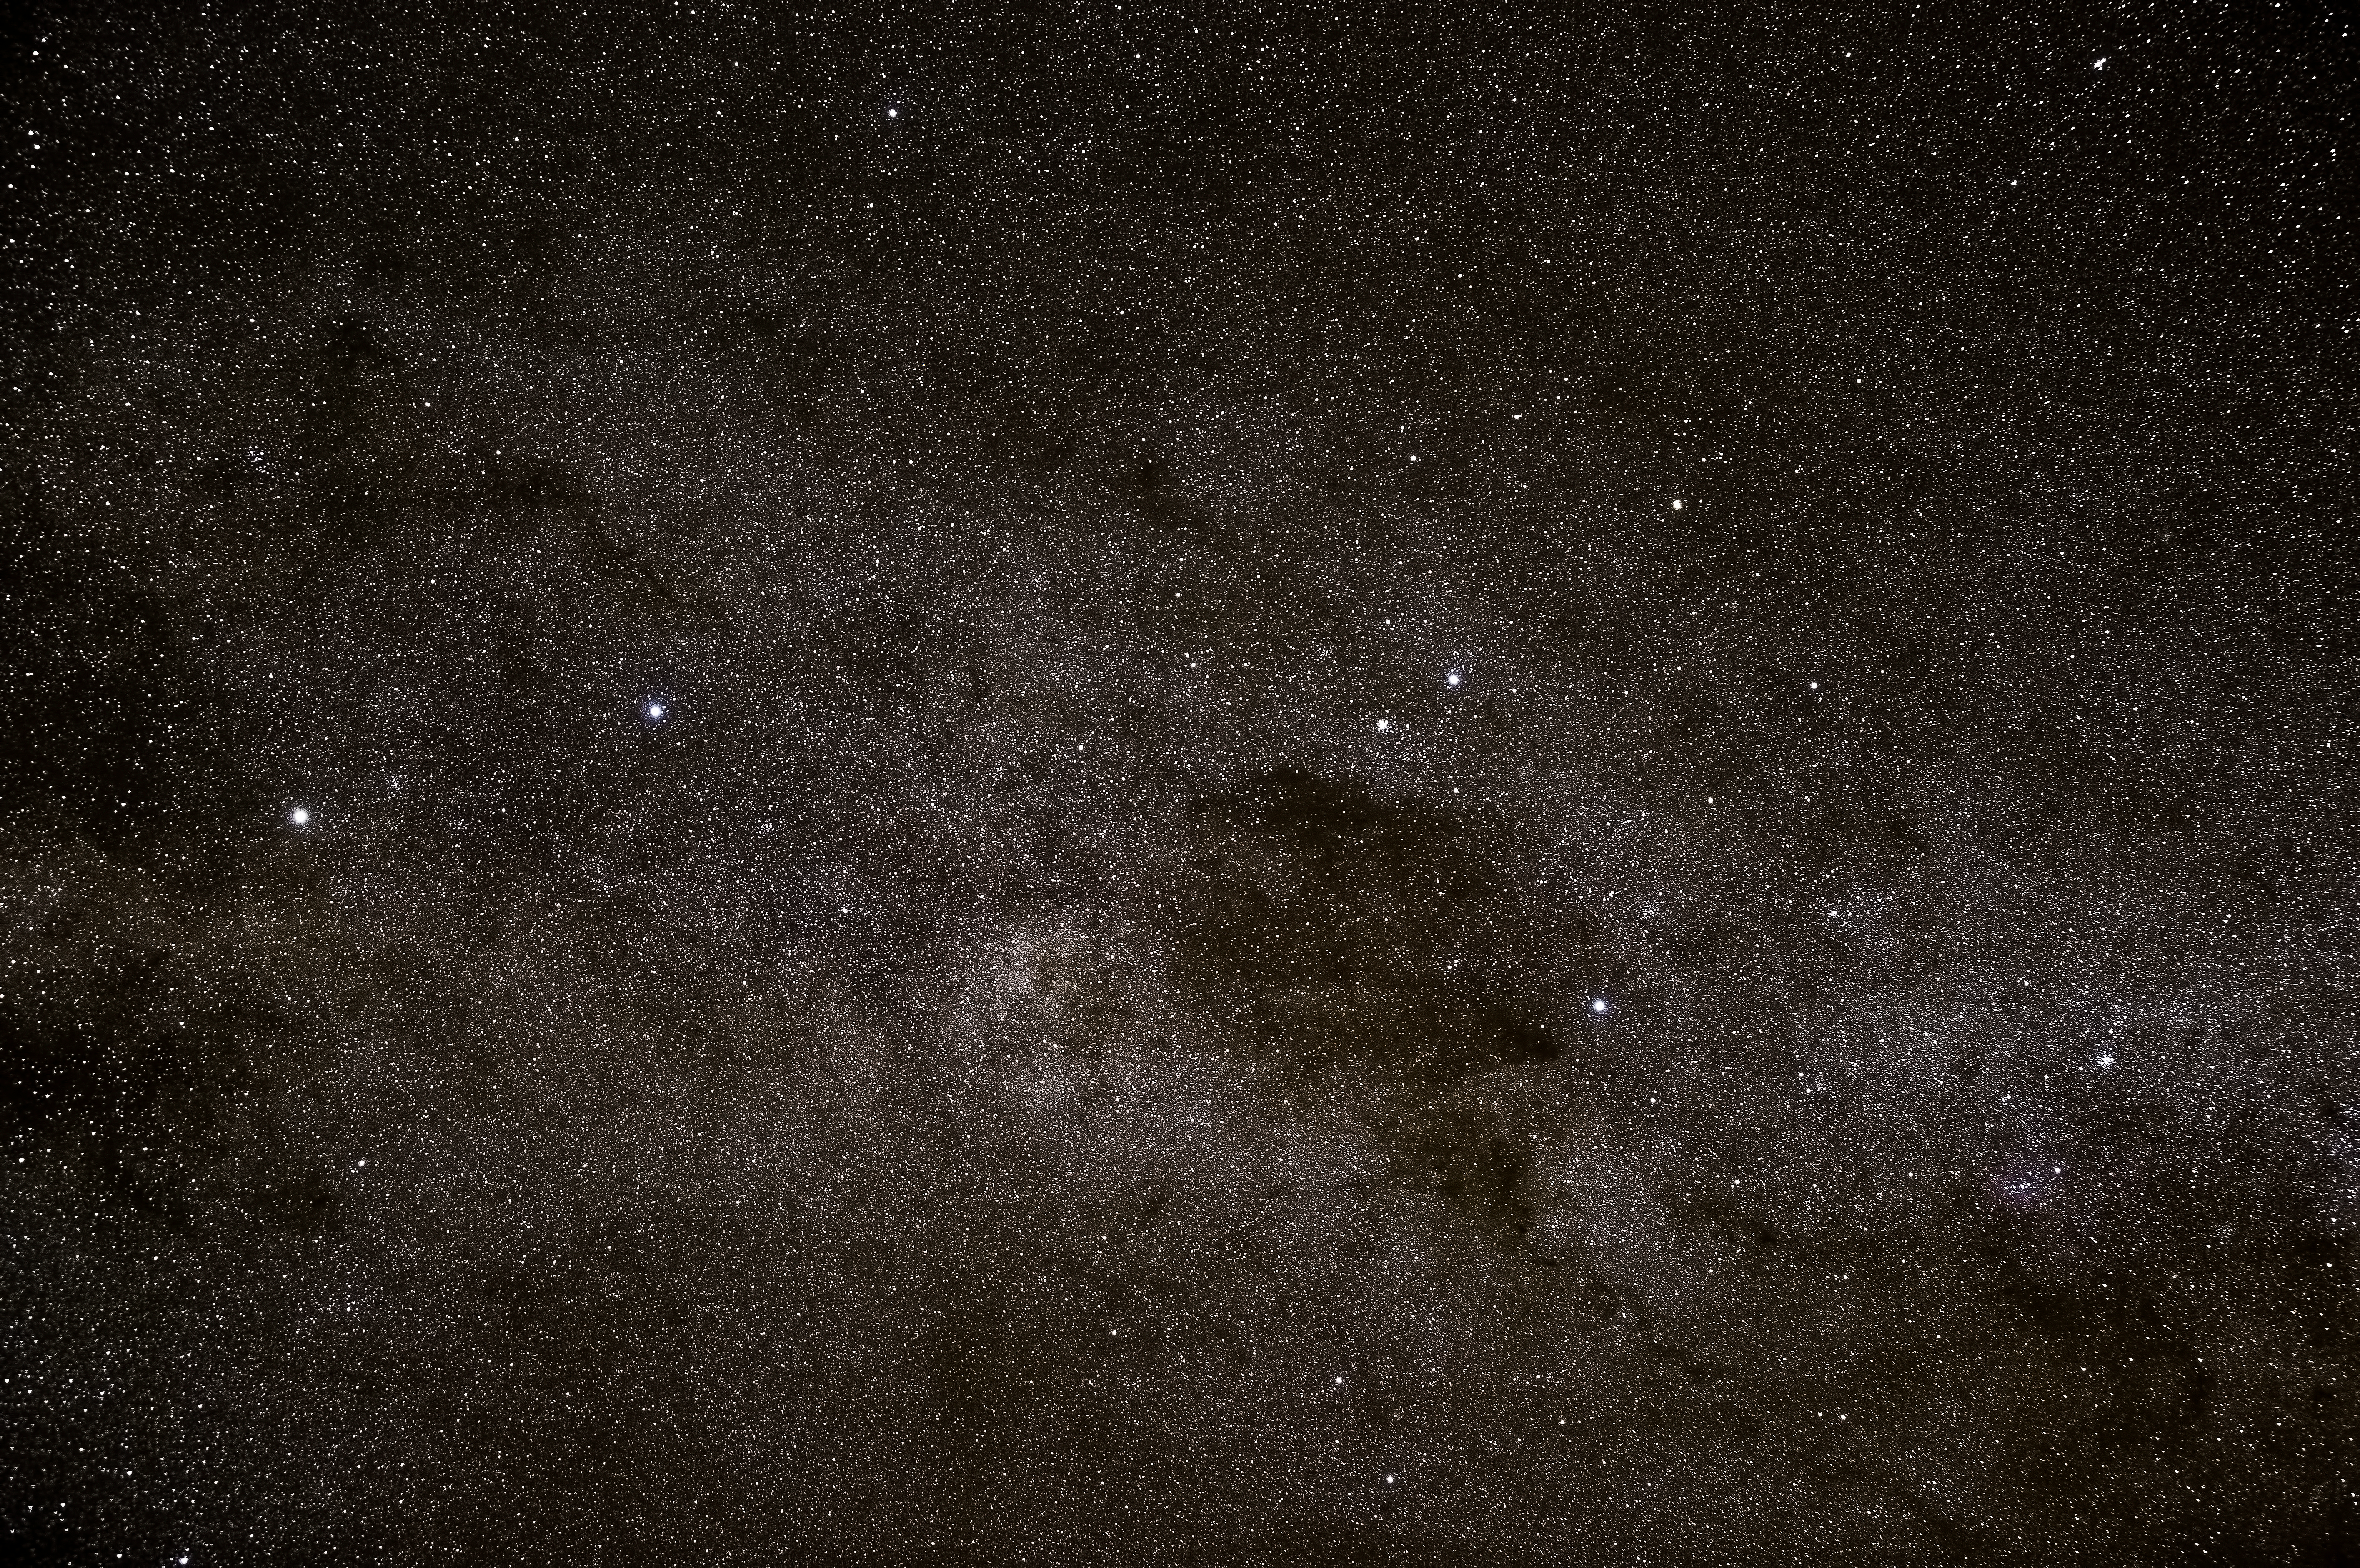

Alpha Centauri and the Southern Cross

Alpha Centauri and the Southern Cross from Paranal.

Credit: John Colosimo (colosimophotography.com)/ESO